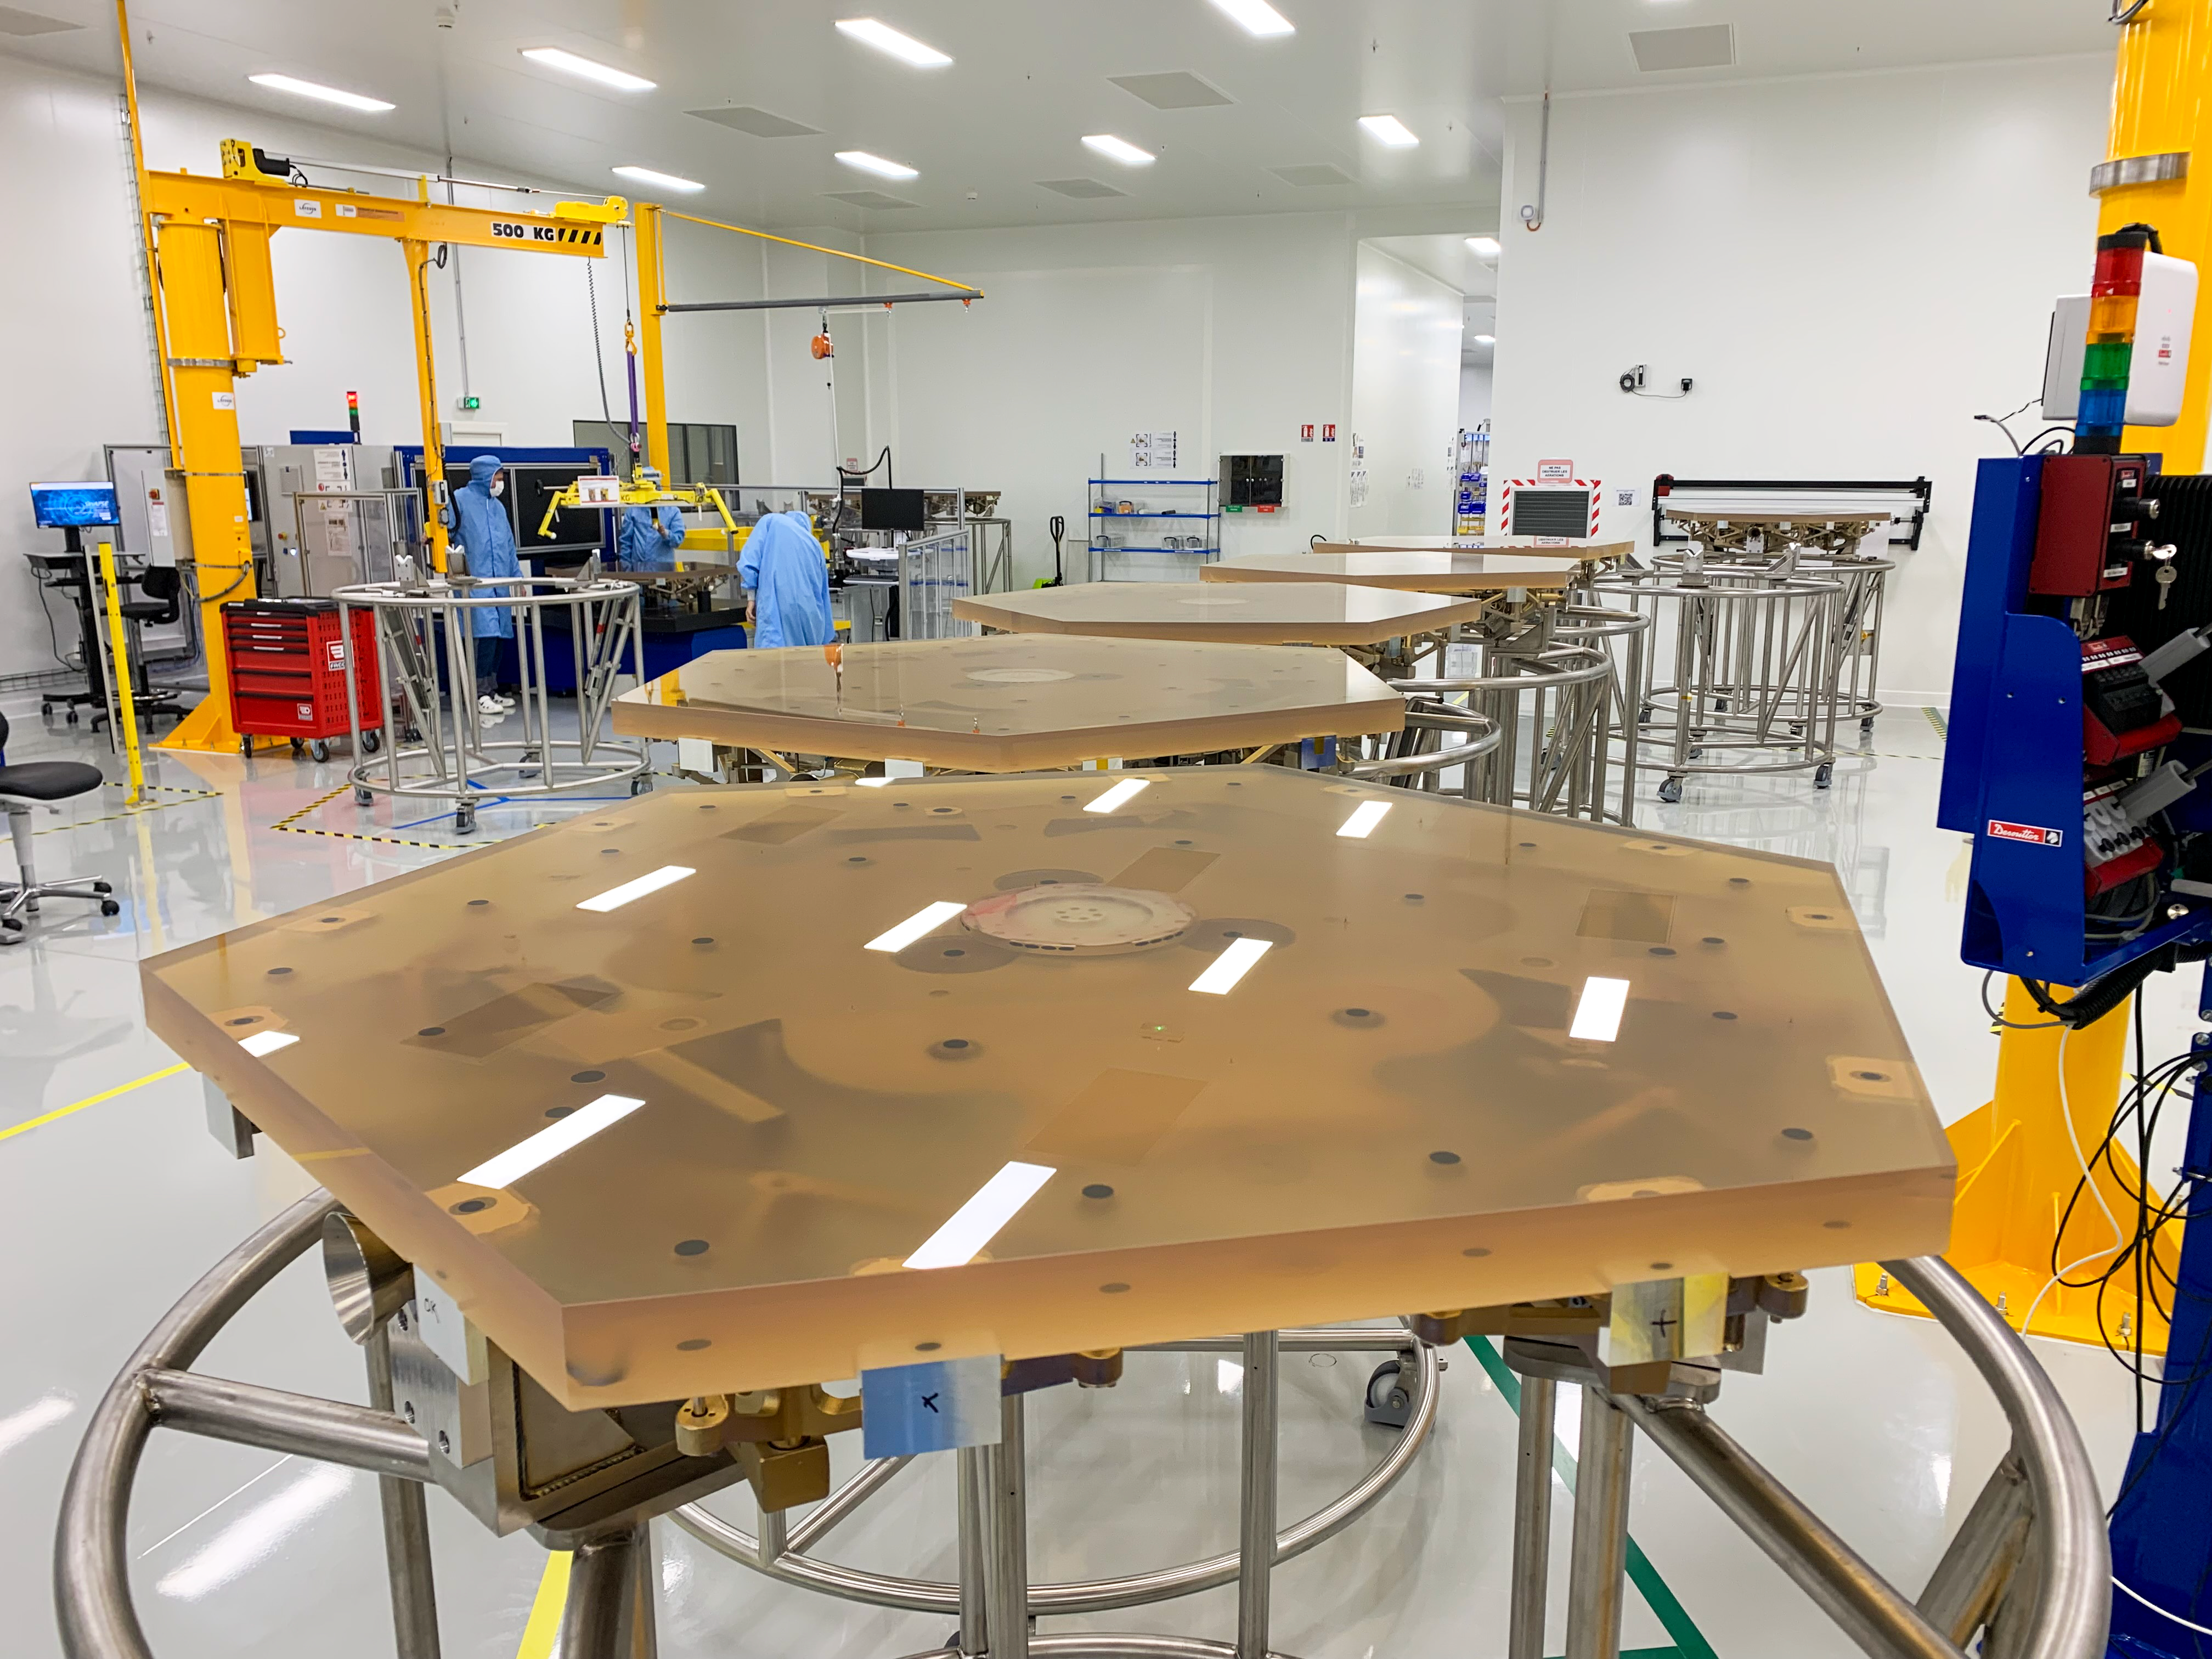

ELT M1 segments take shape at Safran Reosc polishing facilities

Primary mirror, M1, segments of ESO’s Extremely Large Telescope (ELT) awaiting finishing at Safran Reosc facilities in France. 798 hexagonal segments will work together on the ELT, acting as one giant mirror 39-metres across. To meet the challenge of delivering such a large number of polished segments along with 133 spares within seven years, Safran Reosc has to build up to a peak production rate of five mirrors a week.

Credit: Safran